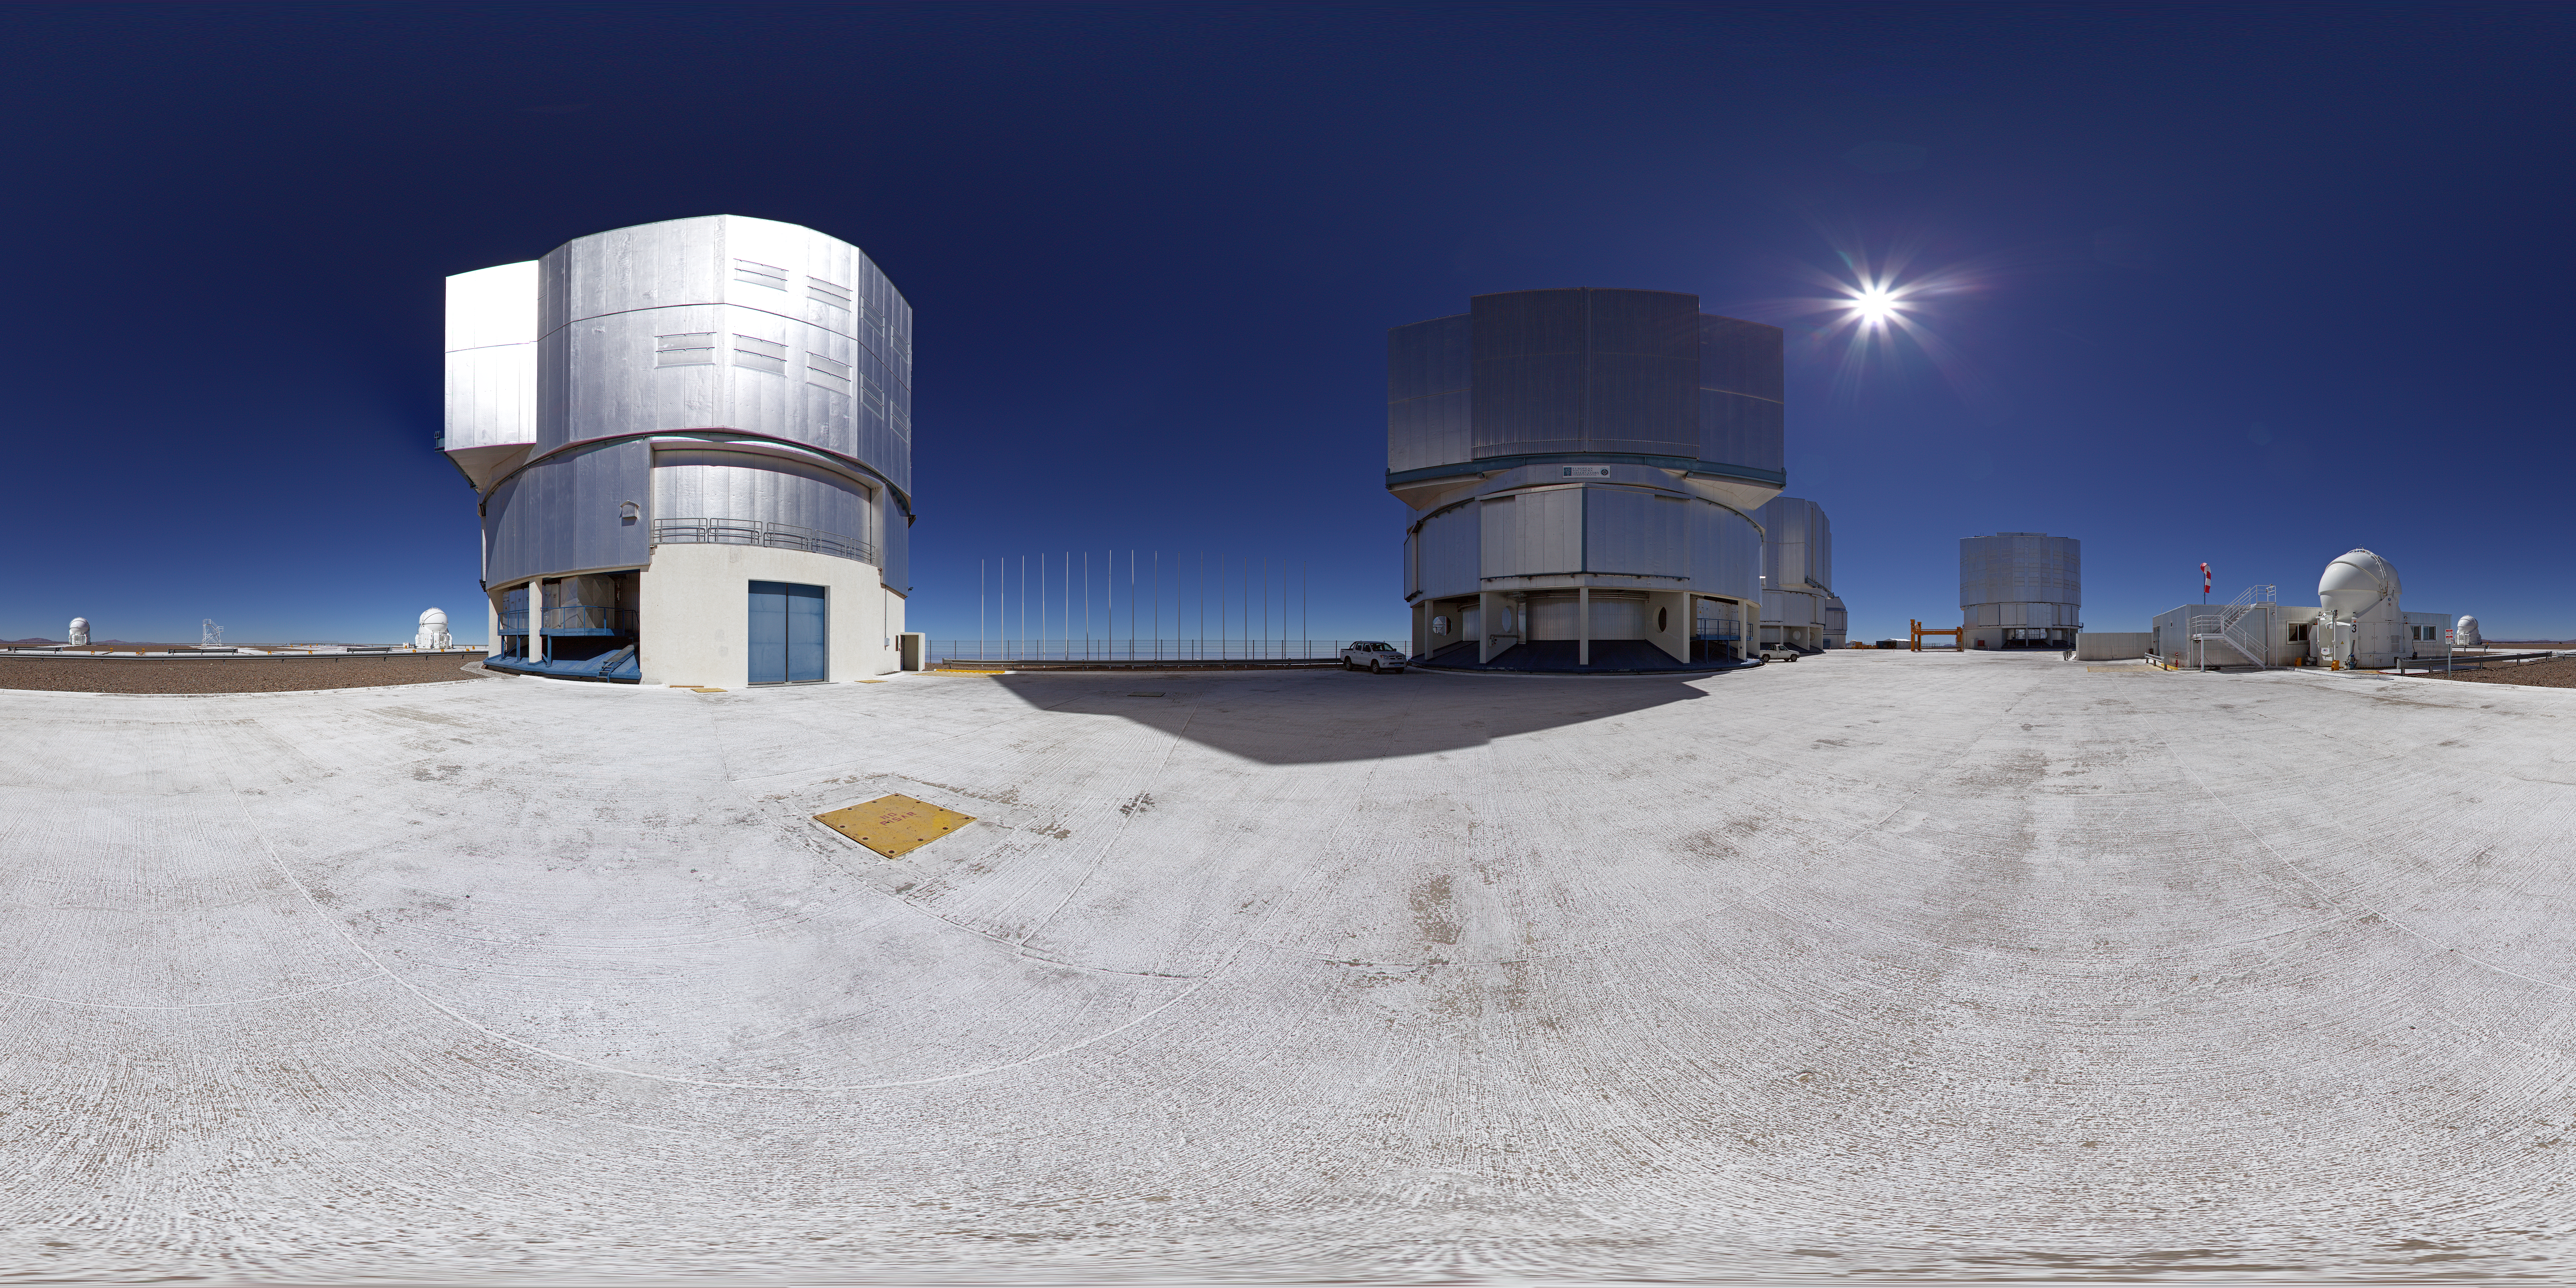

ESO’s Very Large Telescope array

This 360 degree panorama shot shows ESO’s Very Large Telescope array which lies on top of the 2600-metre-high Cerro Paranal in the Chilean Atacama Desert. The largest structures are the enclosures of the four 8.2-metre Unit Telescopes of the VLT, the low lying building is the VLT Interferometer (VLTI) laboratory and the spherical structures are the 1.8-metre Auxiliary Telescopes.

Credit: ESO